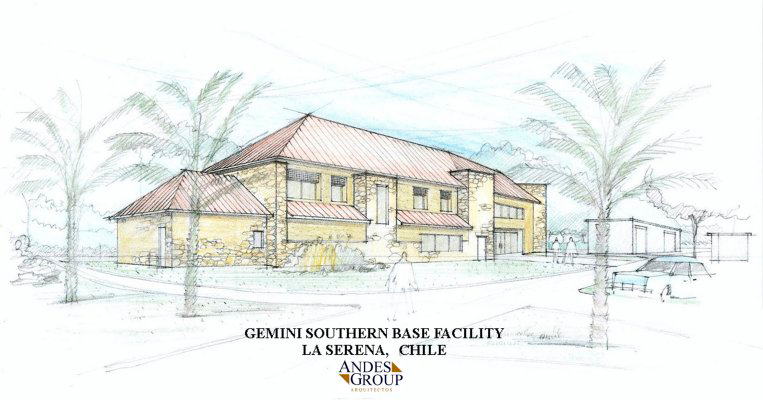

The facility sketch for the Gemini Observatory Southern Operations Center. July 2001

Credit: International Gemini Observatory/AURA